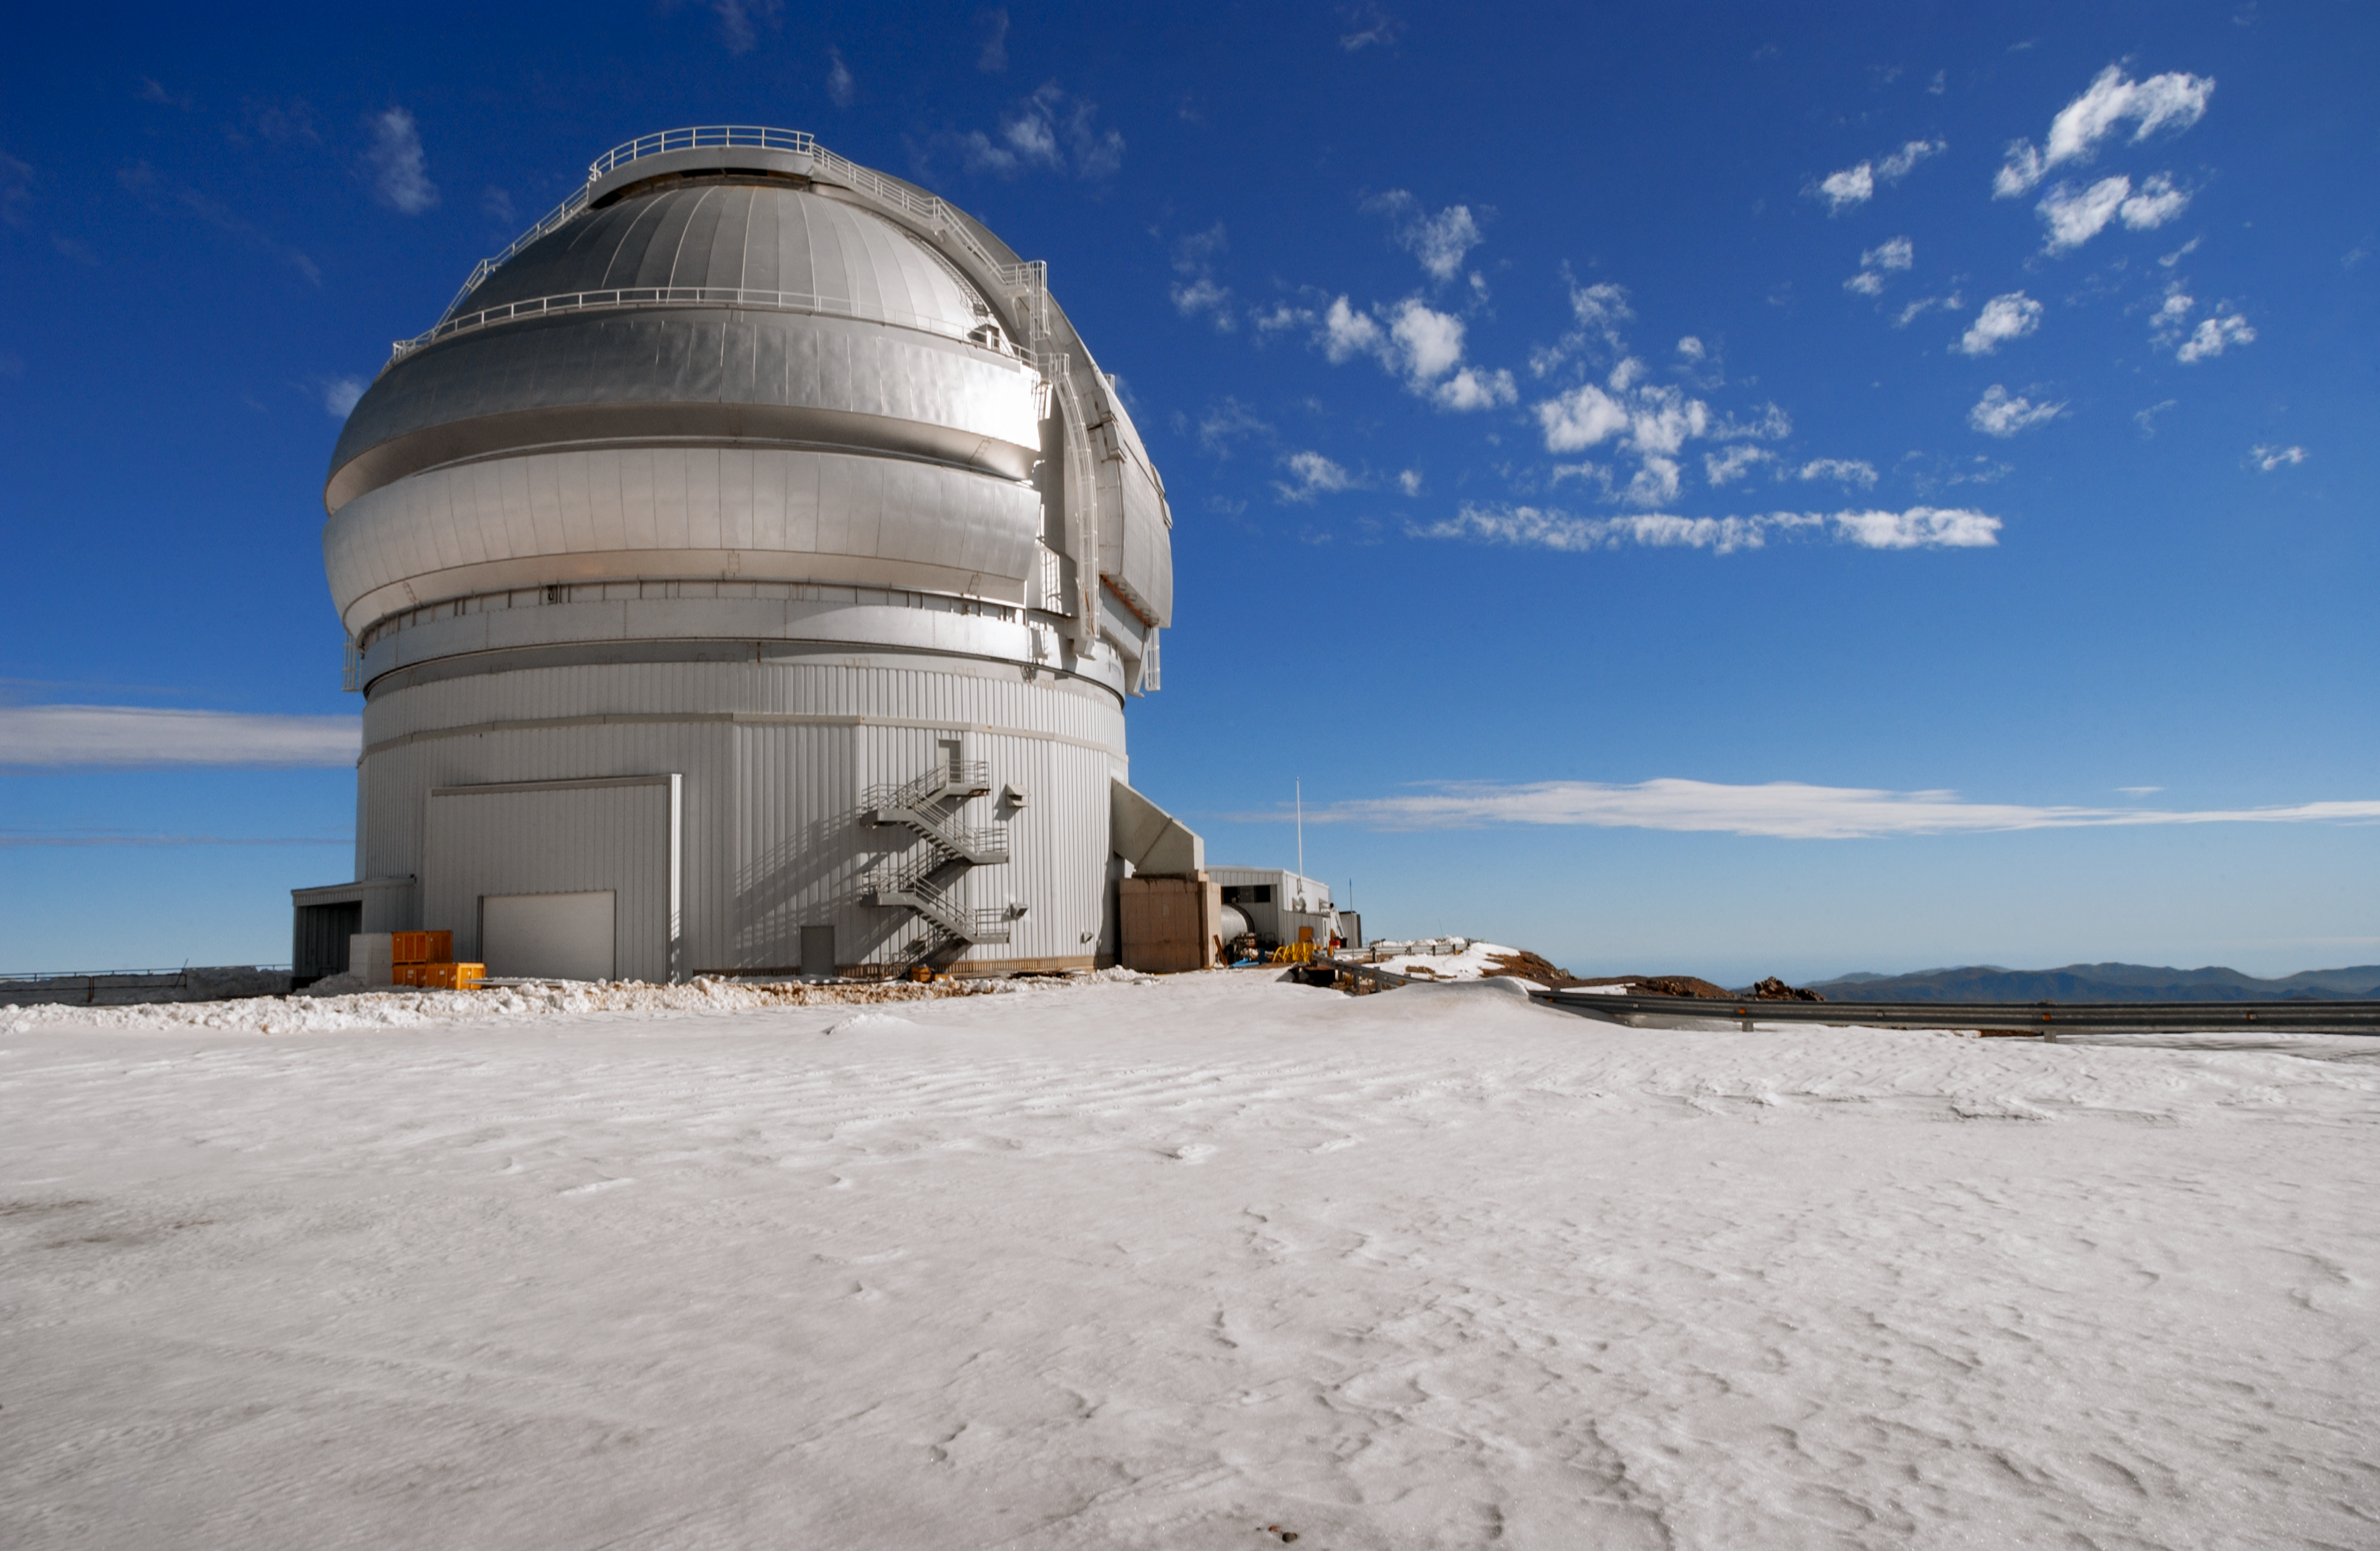

Gemini South telescope and snow

Gemini South telescope and snow.

Credit: International Gemini Observatory/NOIRLab/NSF/AURA/M. Paredes